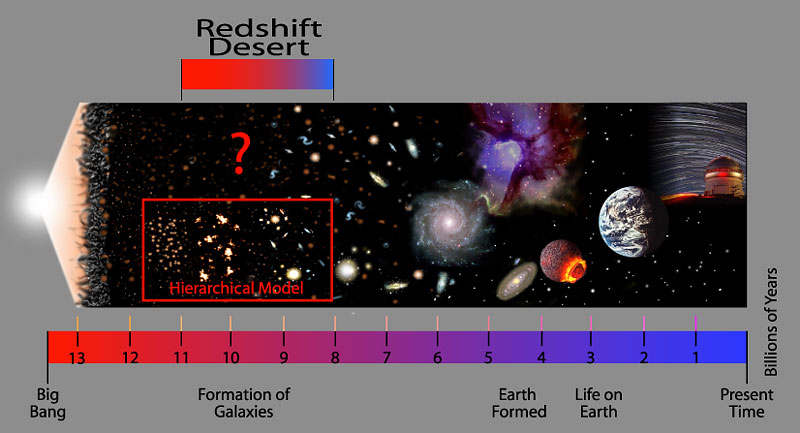

Redshift Desert

Credit: International Gemini Observatory/NOIRLab/NSF/AURA